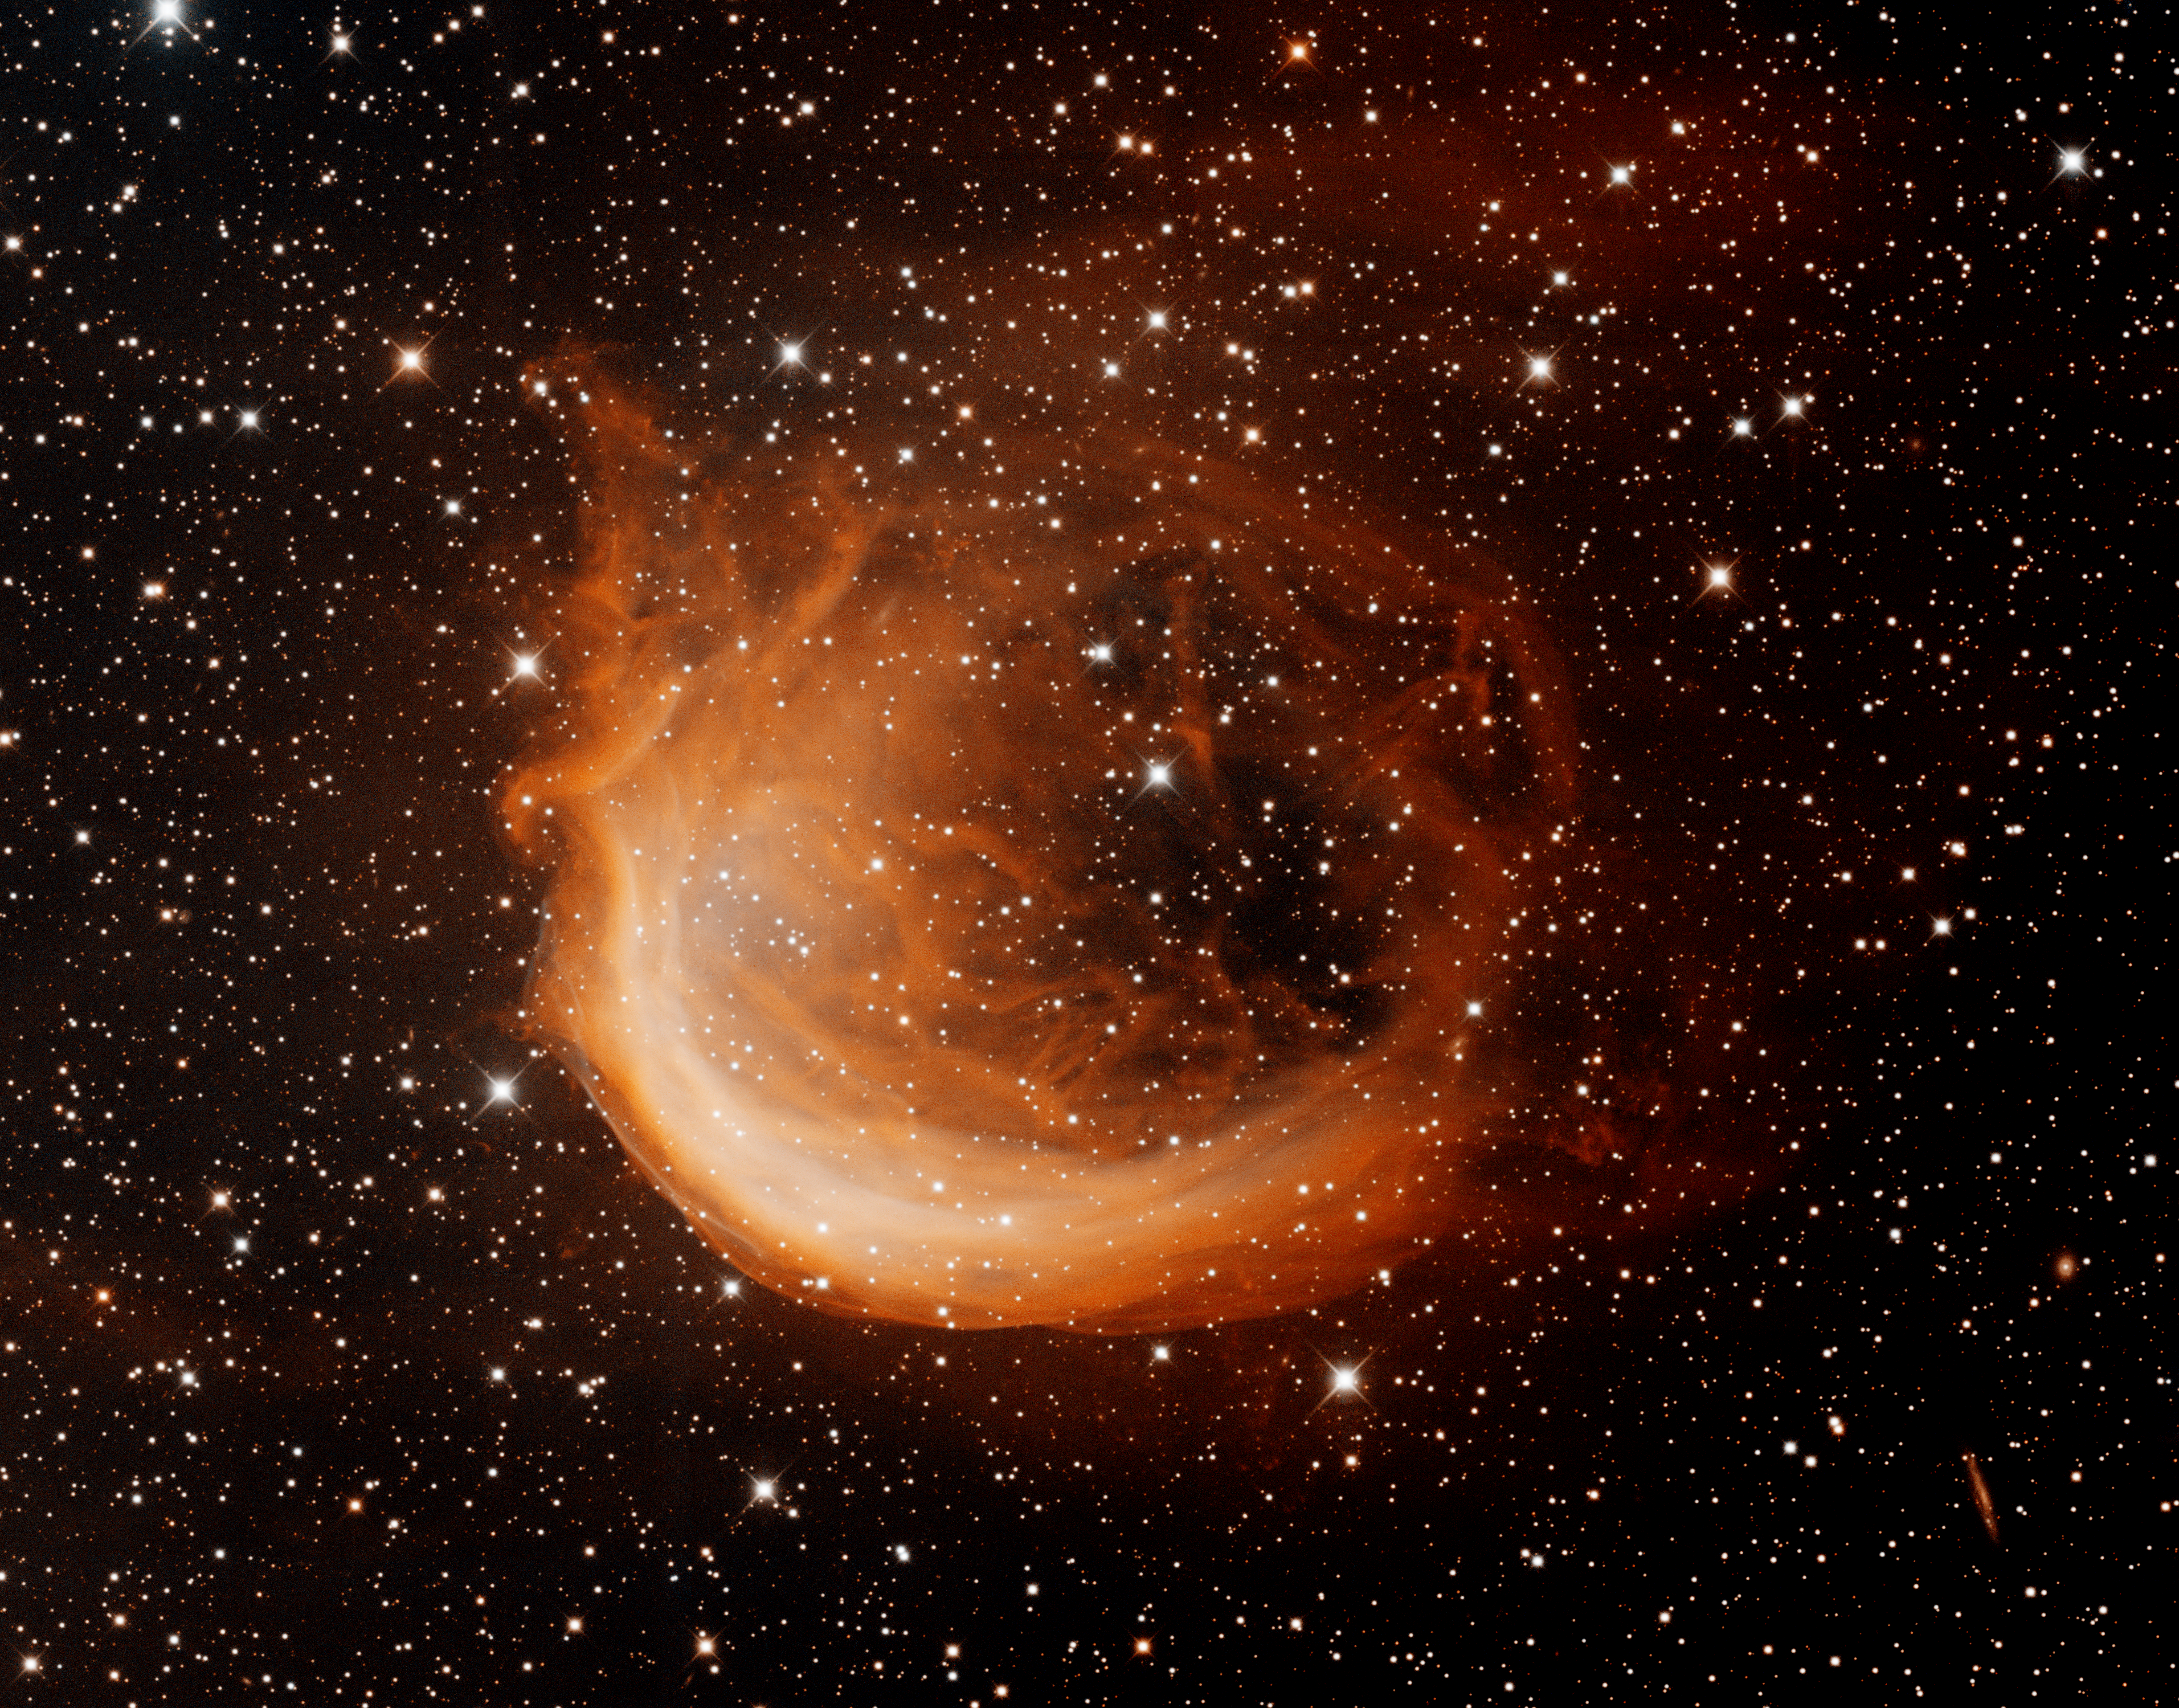

Sharpless 2-188 (Sh2-188)

This image shows off the impressive imaging capabilities of the new CCD detectors in the Mosaic 1.1 camera on the Mayall 4-meter telescope at Kitt Peak National Observatory. The image is of Sharpless 2-188 (Sh2-188), an unusual planetary nebula located in the constellation Cassiopeia. The expanding gas from the planetary nebula is colliding with ambient gas in the interstellar medium. The nebula is nearly circular in shape but is much brighter to the southeast (lower left) because the central star is moving rapidly in that direction. Faint wisps of gas can also be seen in the opposite direction. The image was generated with deep observations in the Hydrogen alpha filter (red) and the Oxygen [OIII] filter (cyan). In this image, North is up and East is to the left.

Credit: T.A. Rector/University of Alaska Anchorage, H. Schweiker/WIYN and NOIRLab/NSF/AURA